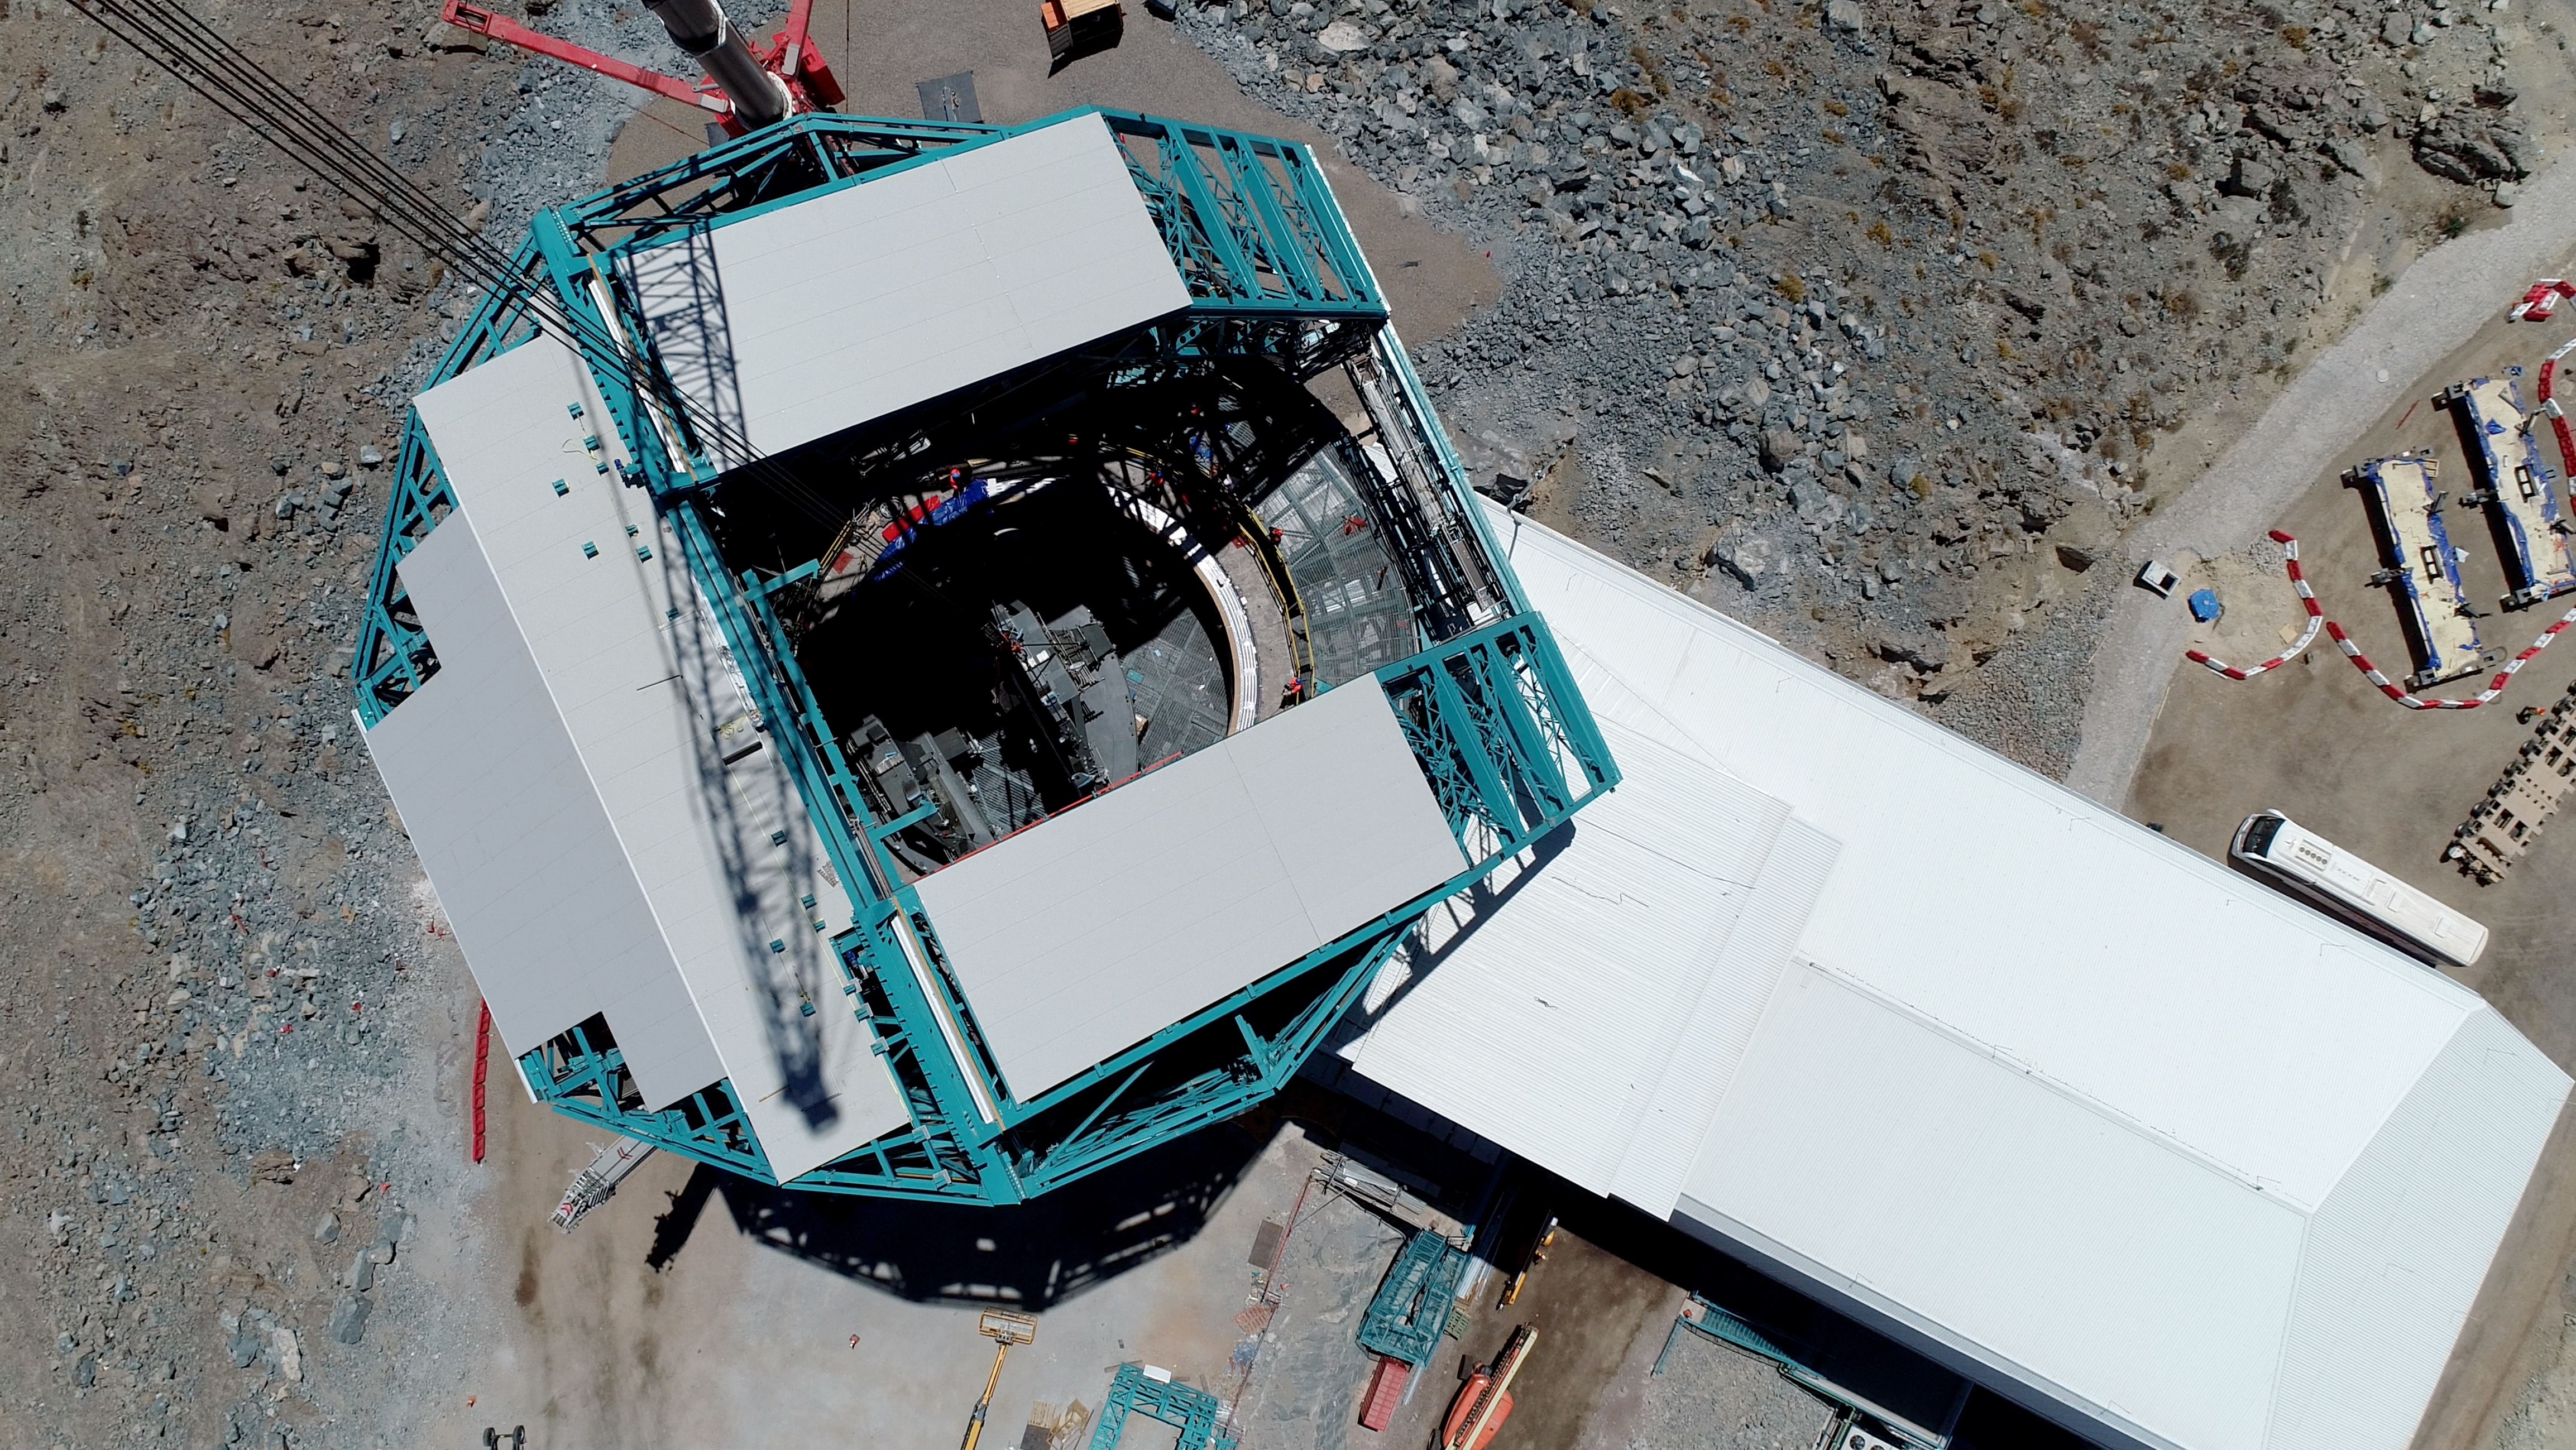

TMA Support installation

On February 3rd, 2020, the second of the two large supports for the Telescope Mount Assembly was successfully installed inside the dome using the 500-ton crane. Assembly of the TMA on the summit will continue over the next few months.

Credit: Rubin Observatory/NSF/AURA